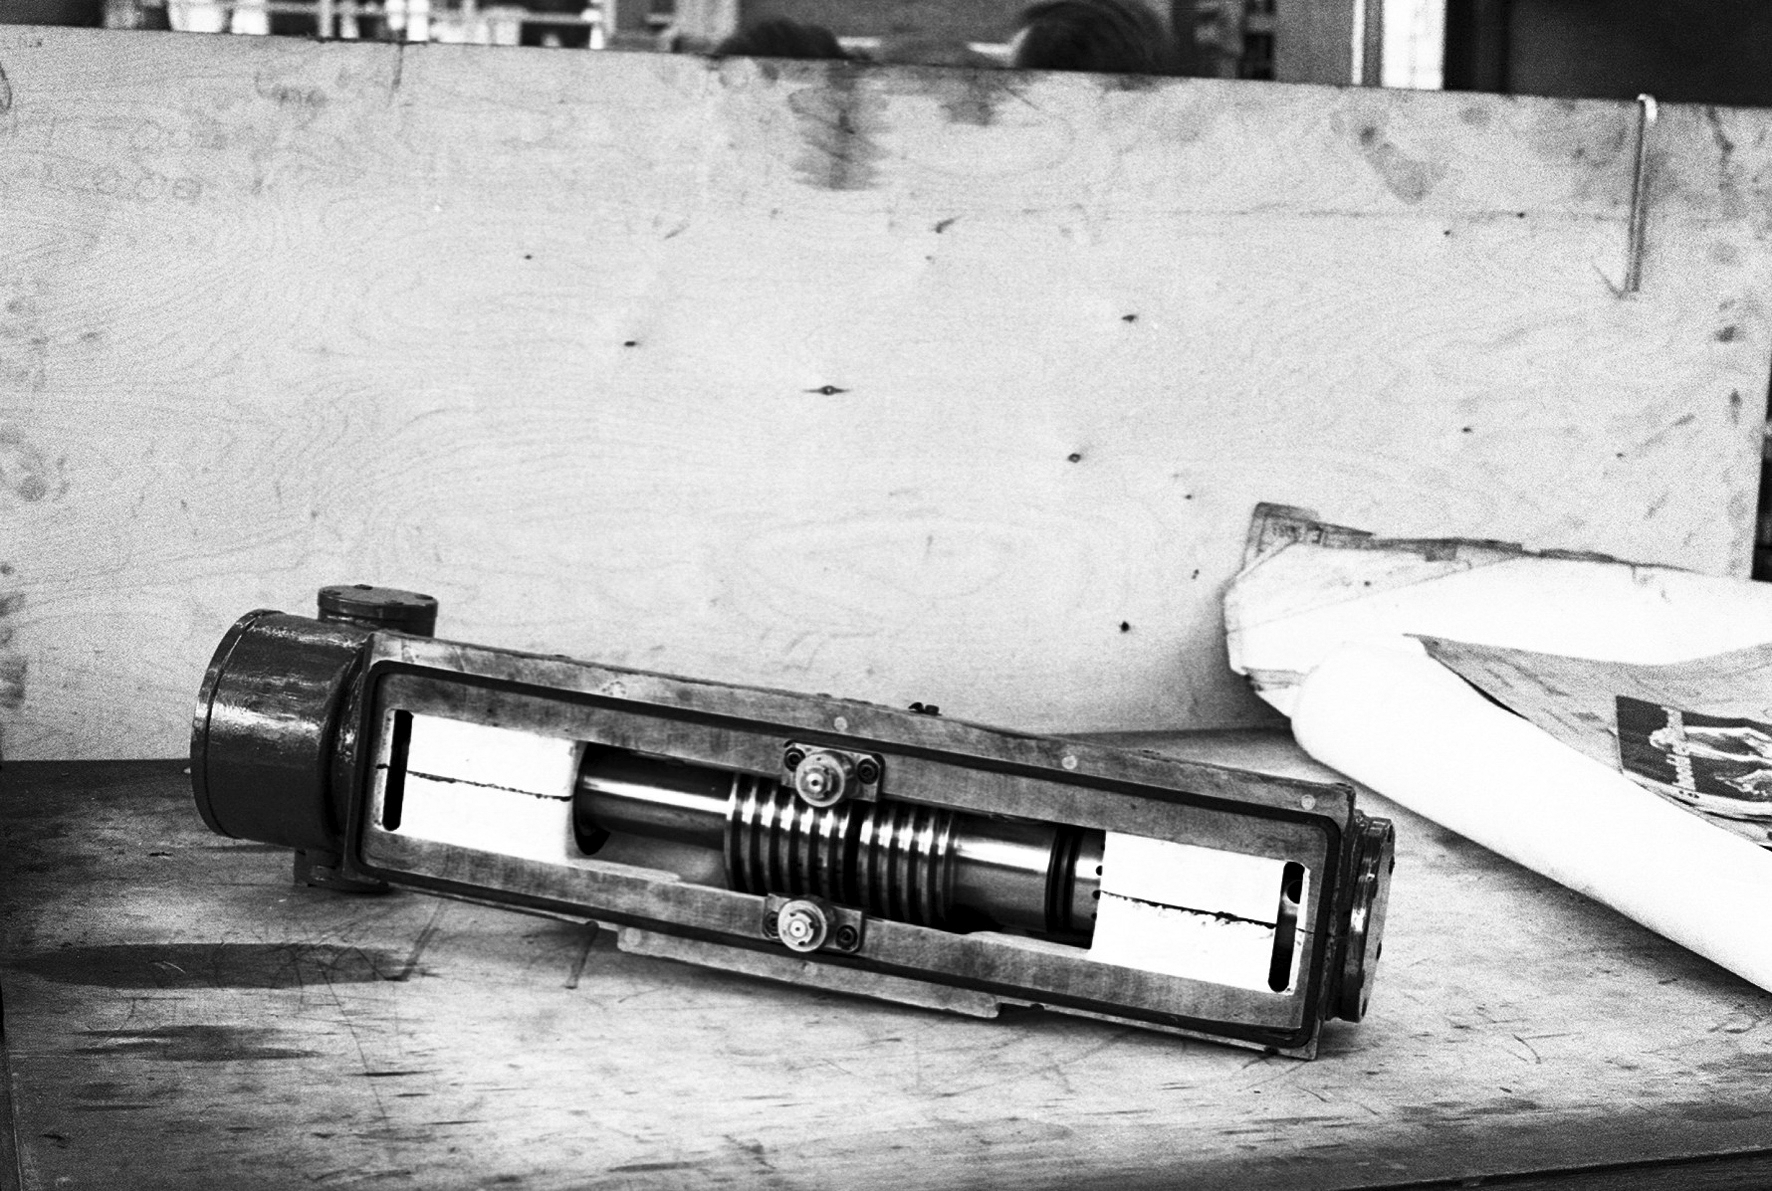

Assembling the ESO 1-metre telescope

The ESO 1-metre telescope was the first telescope installed at the La Silla Observatory, in 1966. It was used until 1994 as a photometric telescope, both in the visible with a single channel photometer, and in the infrared with an InSb photometer and a bolometer. Since 1994 it has been fully dedicated to the DENIS project.

Credit: ESO